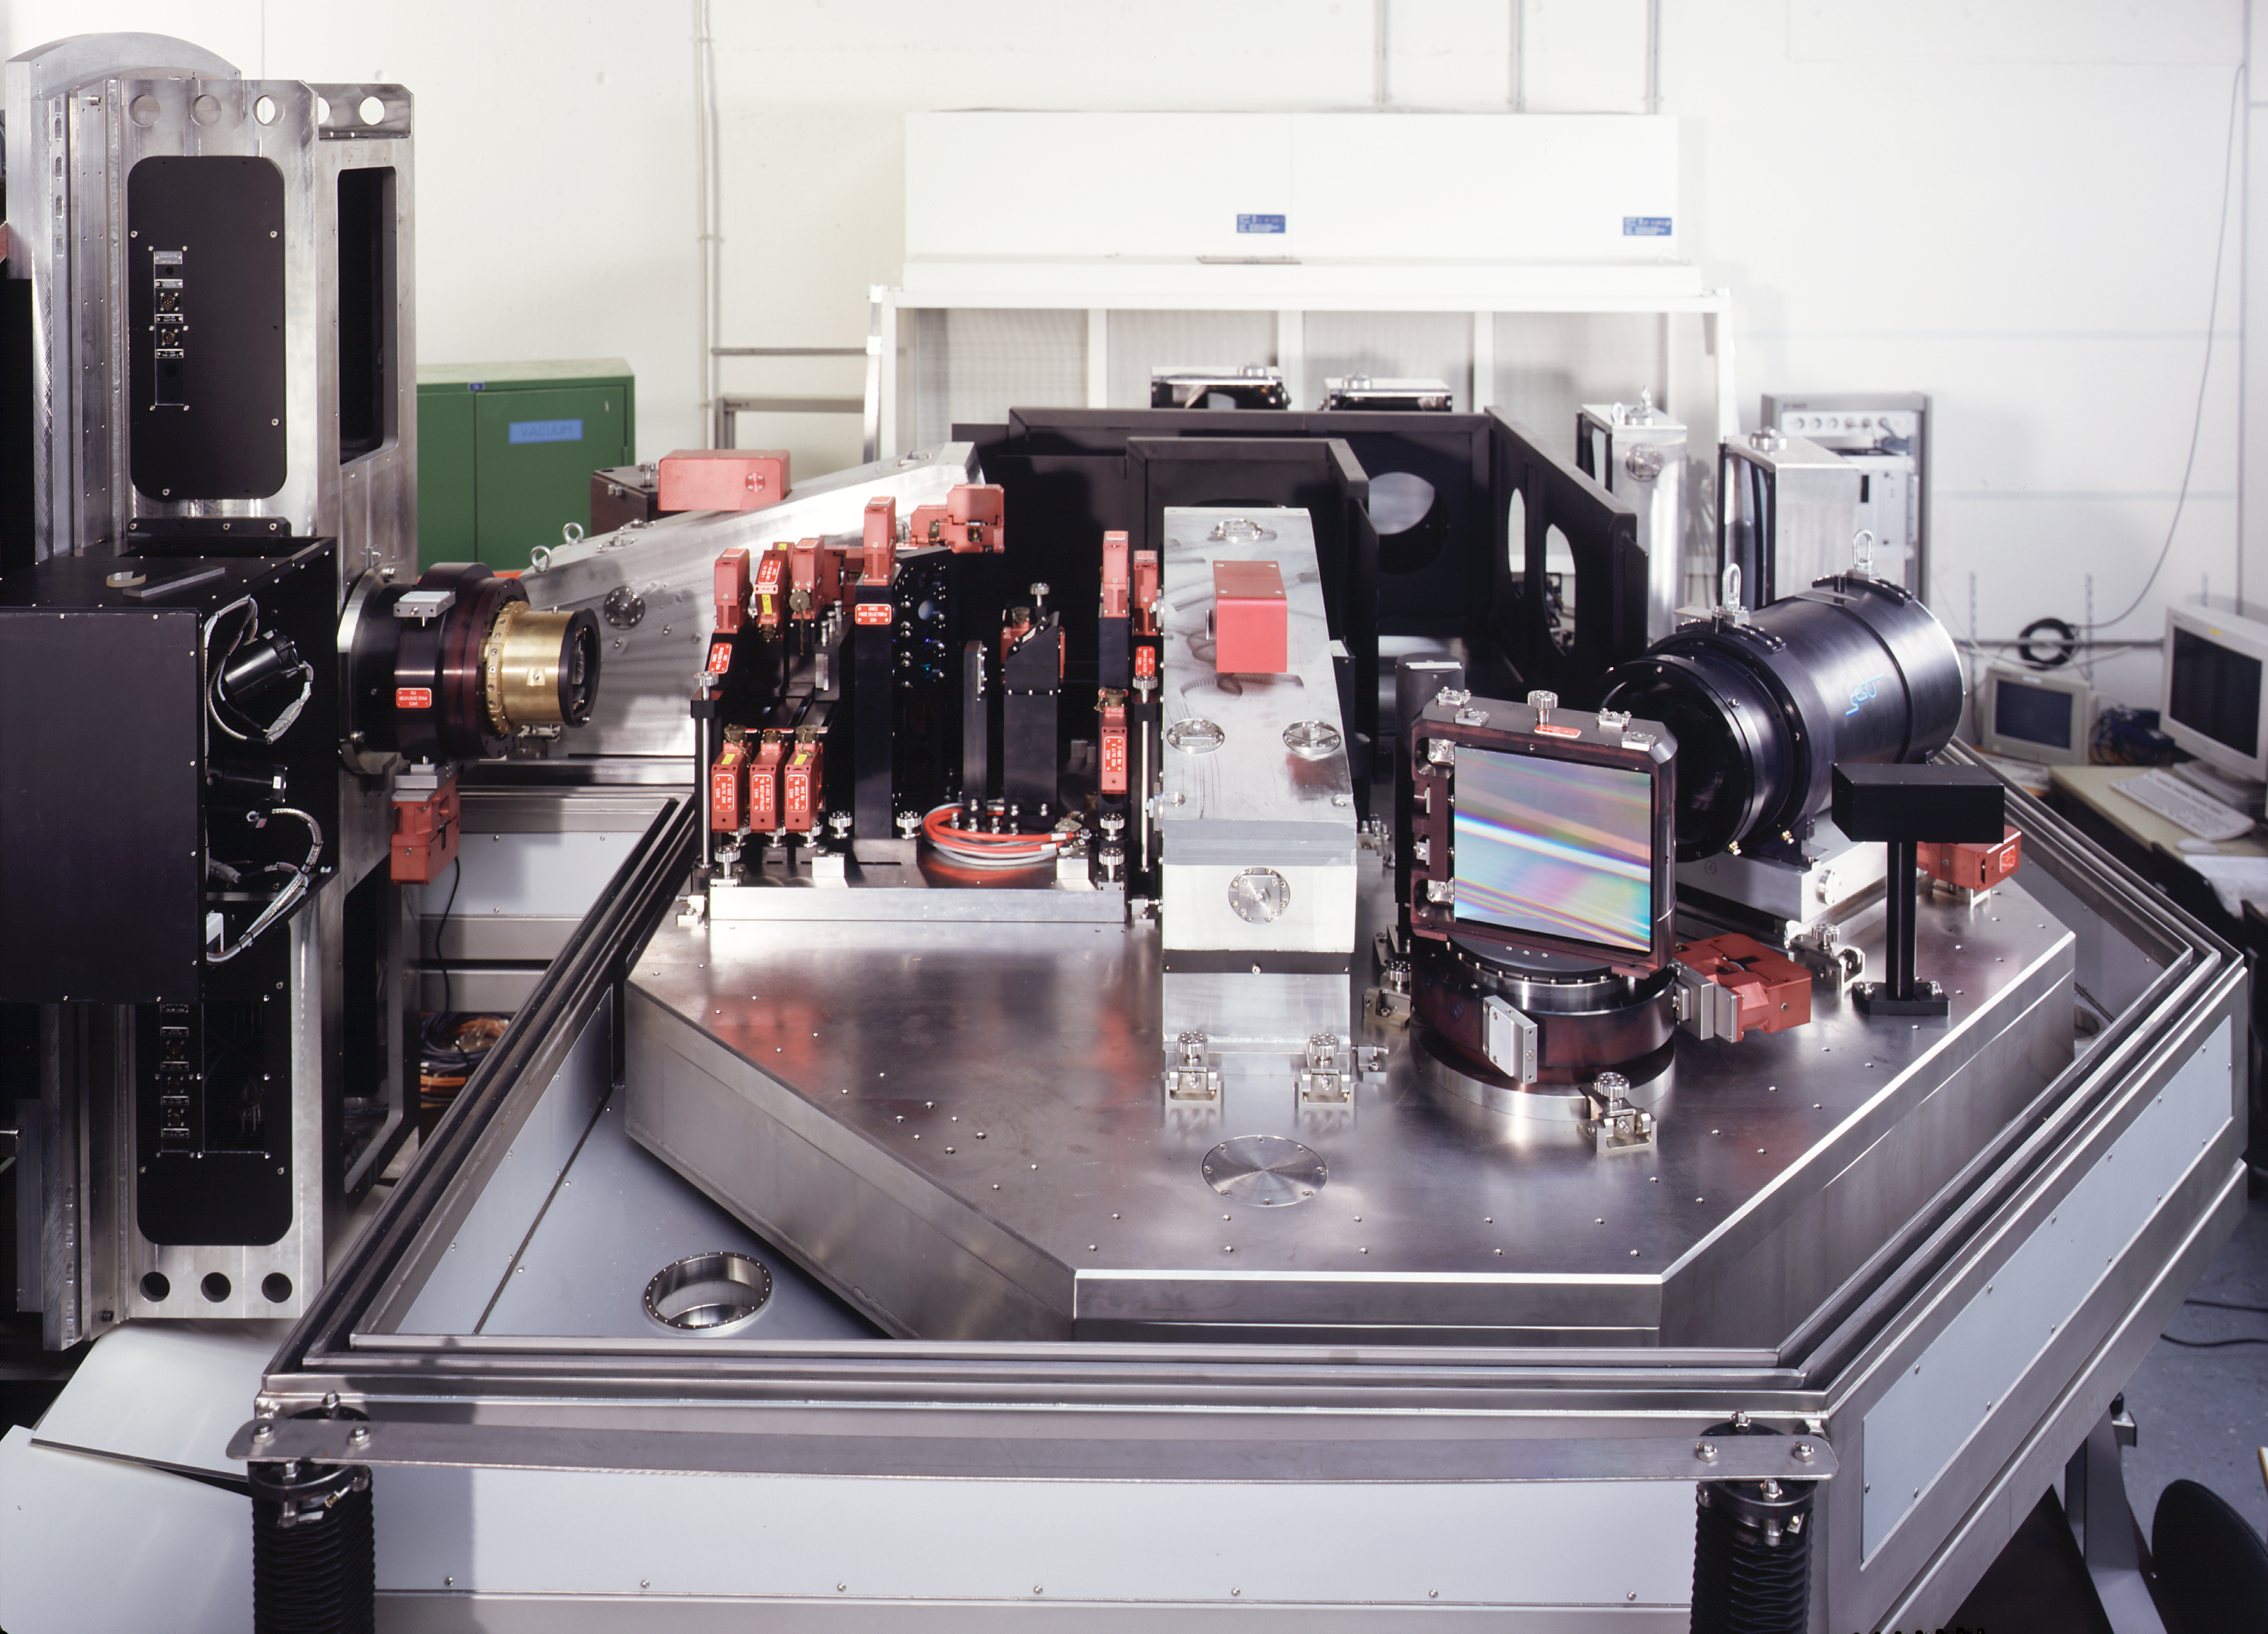

UVES being assembled

The UVES instrument in the assembly hall at the ESO Headquarters in Garching. This picture was obtained in 1999.

Credit: ESO/H.H.Heyer